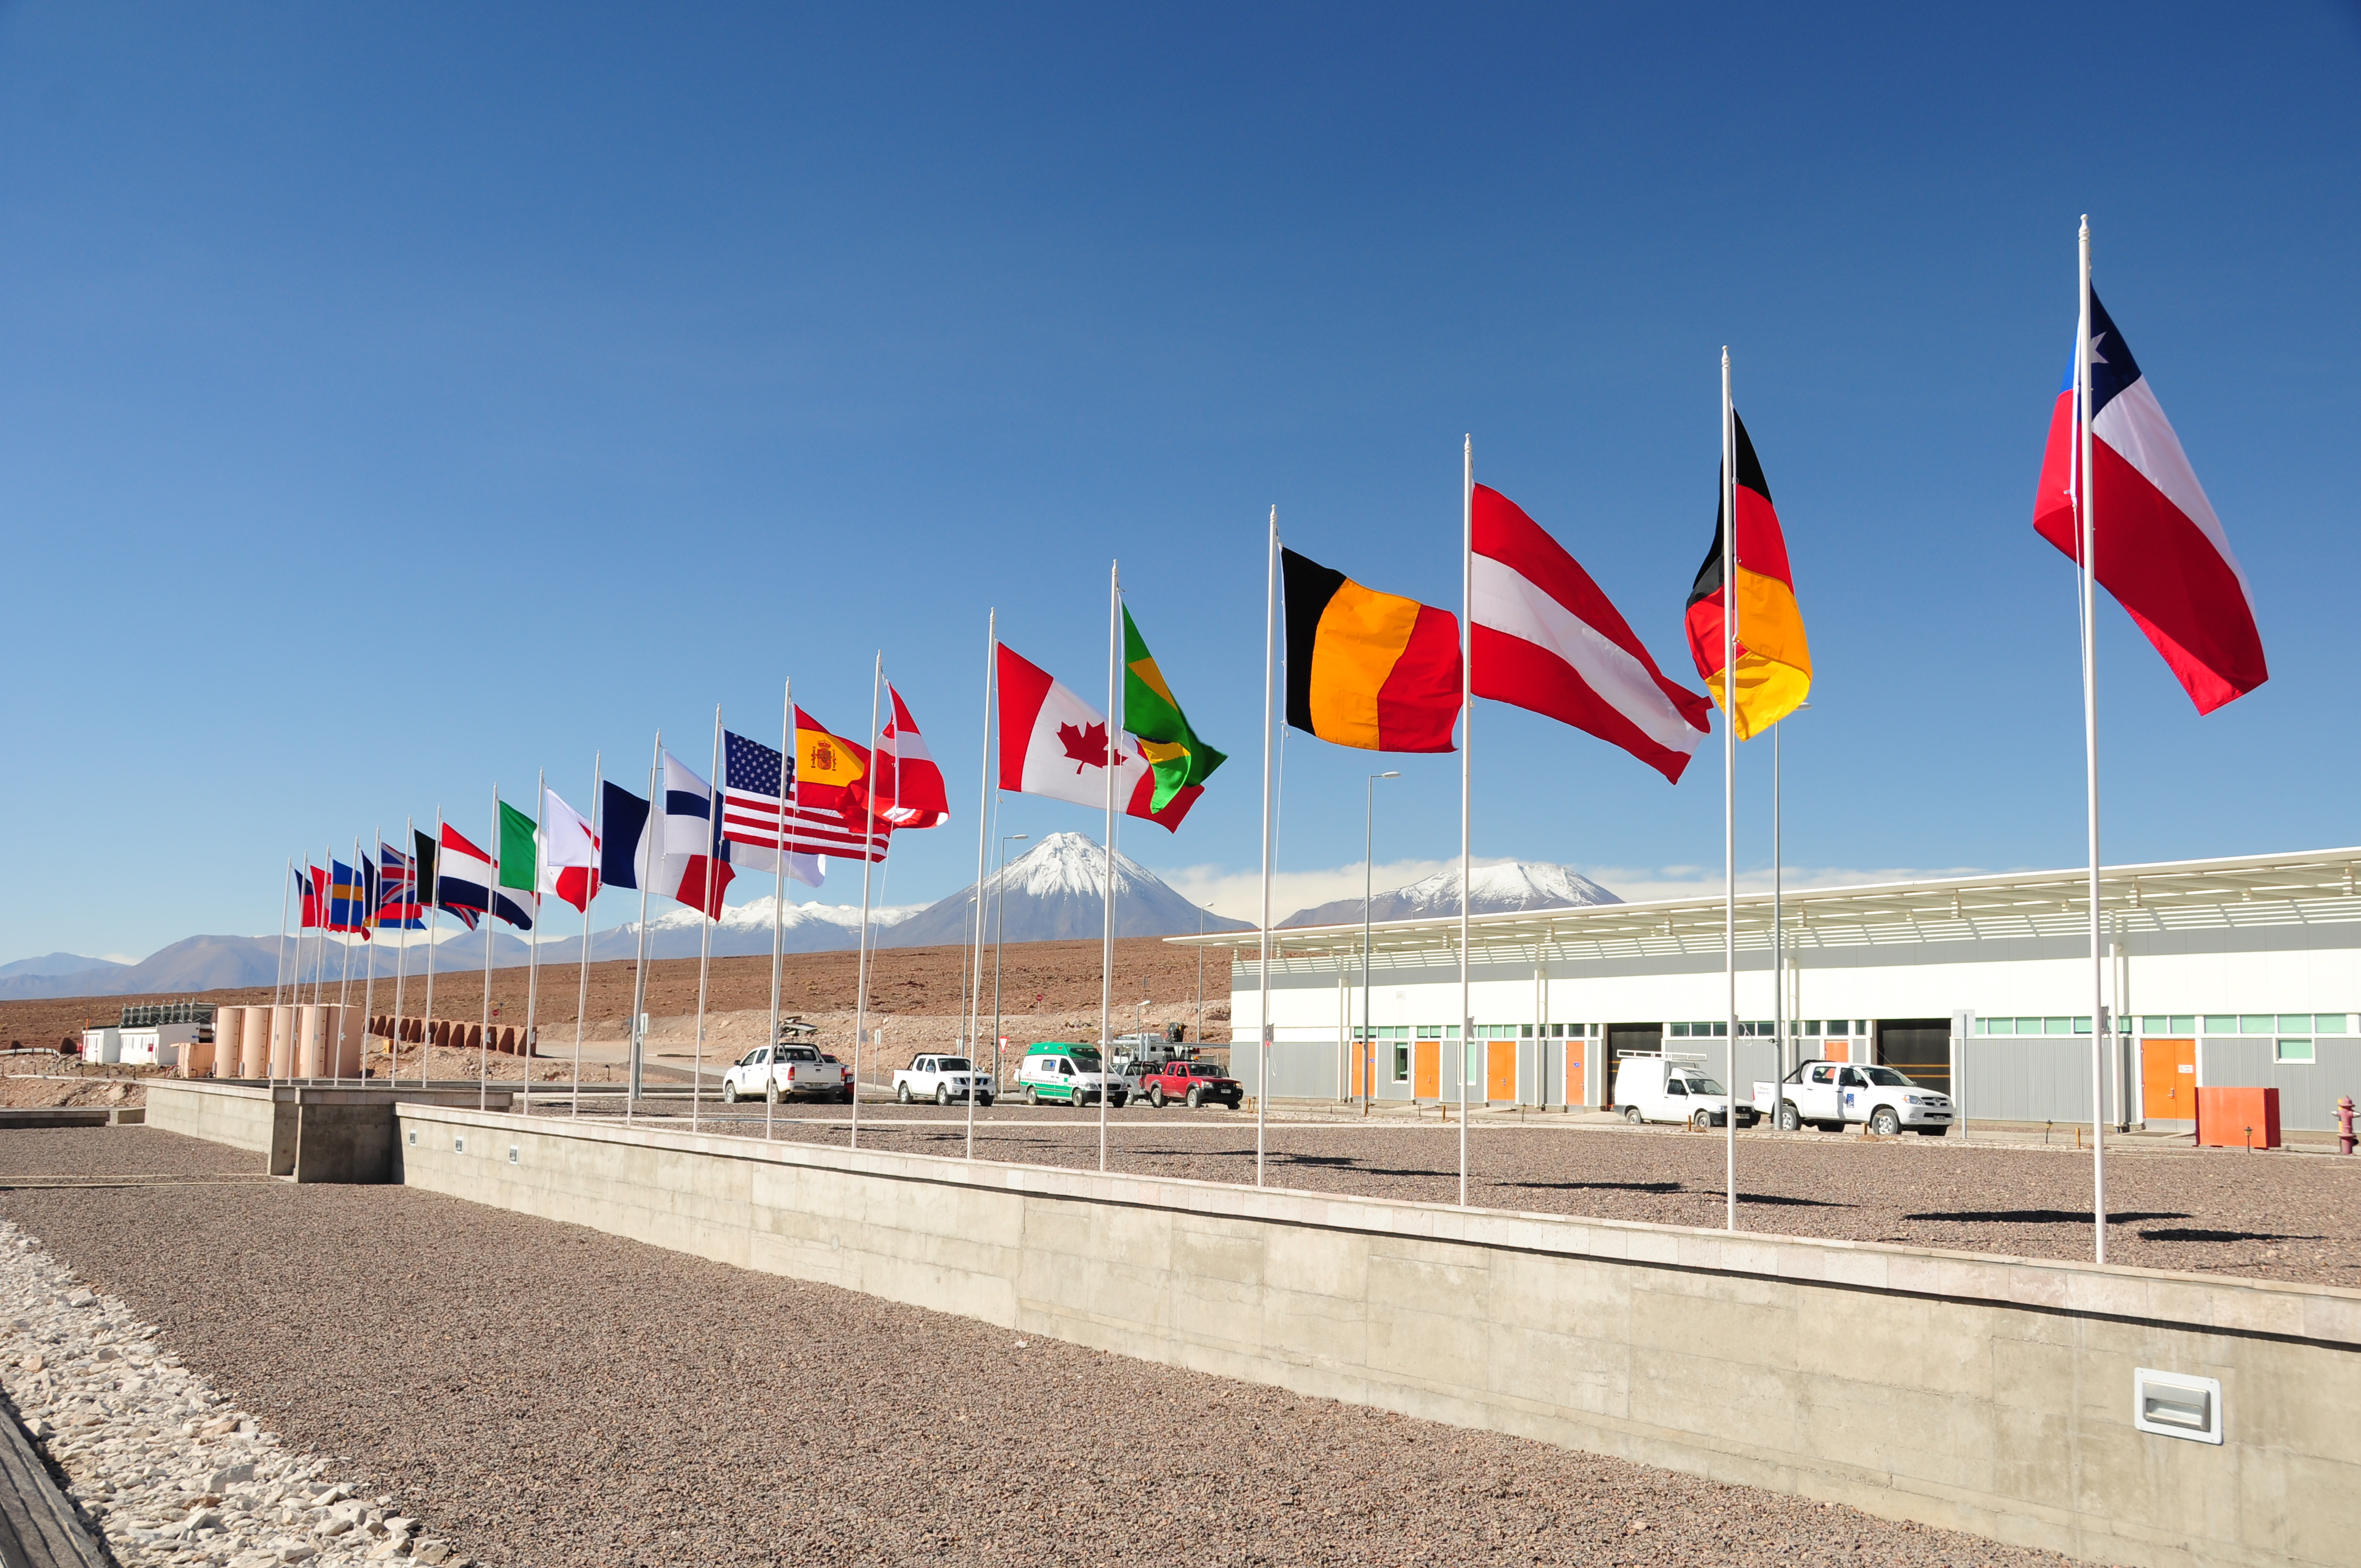

Flags of the member states of ESO, NAOJ and NRAO at the OSF

Flags of the member states of ESO, NAOJ and NRAO at the OSF.

Credit: ALMA (ESO/NAOJ/NRAO)